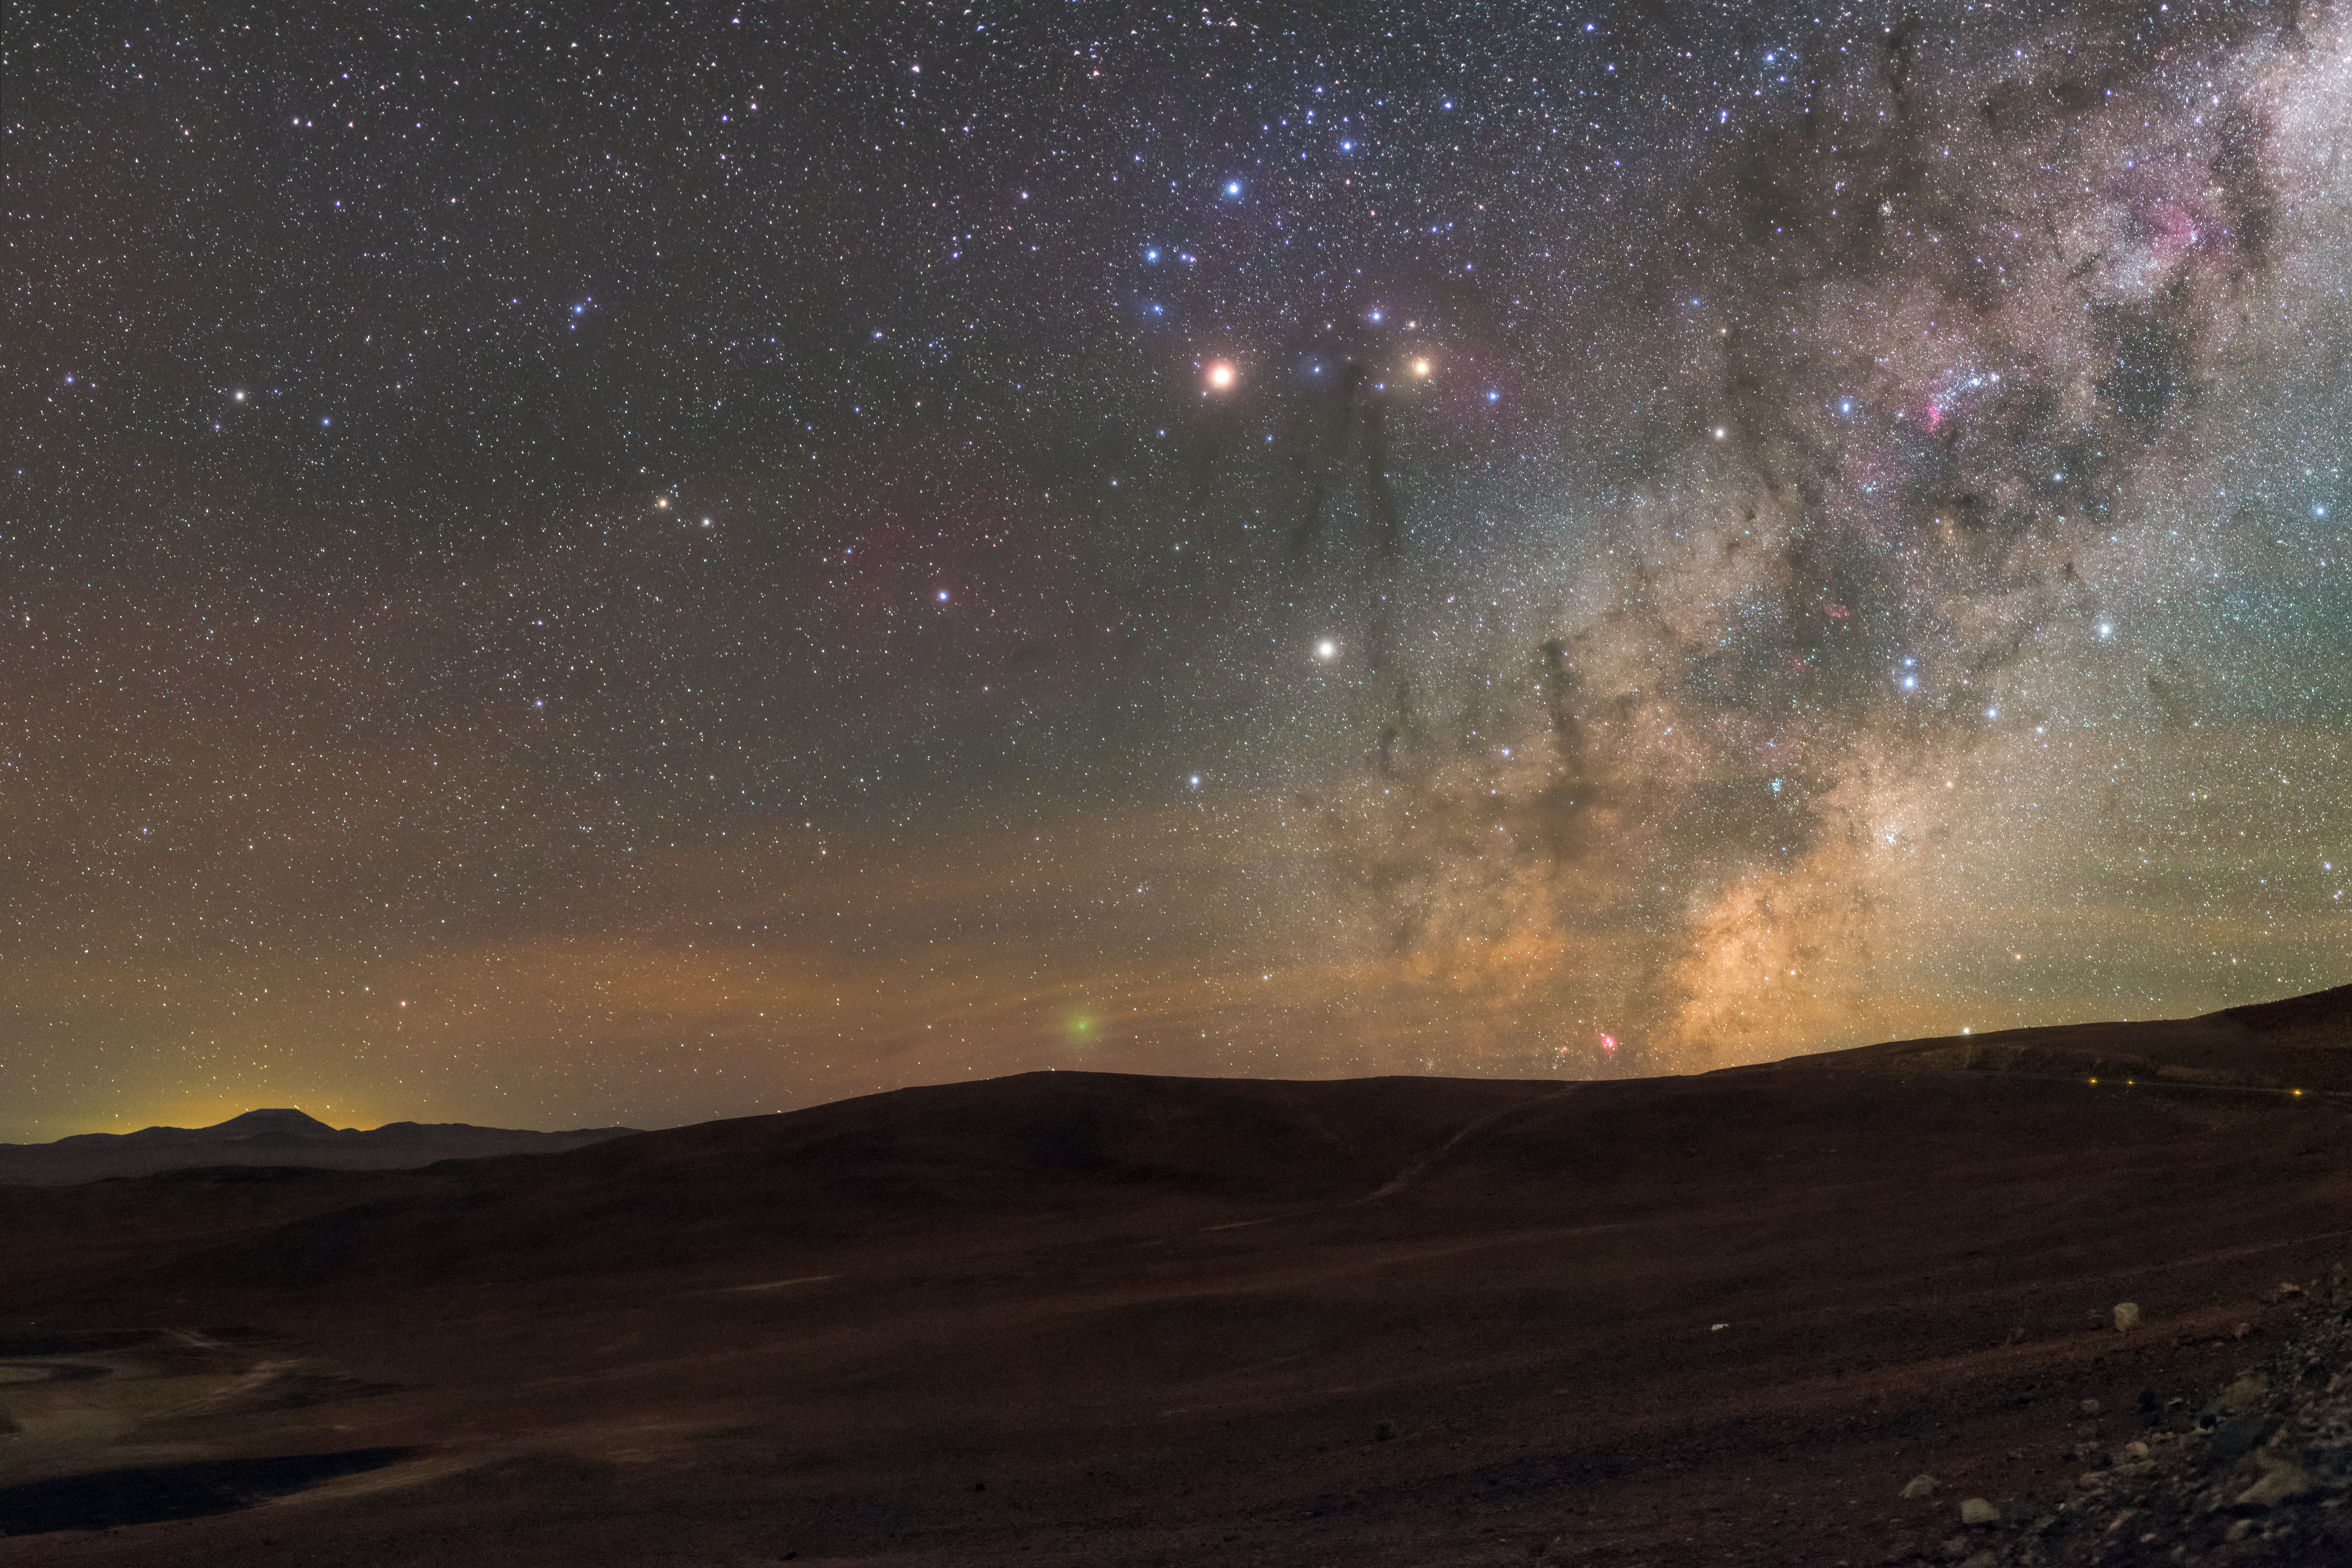

Capturing a Comet

Planets, the Galactic centre, stars, glowing gas, silhouetted mountains, and even a comet — this Picture of the Week, taken near the main entrance building of ESO’s Paranal Observatory, is aglow with all the splendours of the clear Chilean skies.

On the horizon, a green object shines like a round, fuzzy blob; this is actually an interplanetary visitor called Comet 252P/LINEAR. This comet was pictured as it soared past the Earth in April 2016, skimming some 5.3 million kilometres away from our planet (quite close by cosmic standards!). Although it was too faint to see with the unaided eye, it showed up beautifully in telescopic observations and images such as this one.

Further to the right is another colourful object — a small, pink splash, visible just above the horizon adjacent to the comet. This is the Lagoon Nebula, located approximately 5000 light-years from Earth. It can appear grey to an observer using a small telescope or binoculars because the human eye has poor colour sensitivity at low light levels, but in long-exposure photos its fantastically vibrant colours shine through. The most prominent constellation in this window on the sky is Scorpius (The Scorpion), but its stars are easily outshone by the “whitish” planetary giant Saturn, and the red-hued Mars. The rest of the sky is lit up in a palette of soft colours by natural airglow.

The eerily backlit mountain peak on the left of the frame is Cerro Armazones, the peak upon which the Extremely Large Telescope (ELT) is currently under construction. When the ELT sees first light, it will be the world’s biggest eye on the sky, and is expected to make significant advances in the study of exoplanets, supermassive black holes, the early Universe, and the nature of dark energy and dark matter.

Credit: ESO/P. Horálek